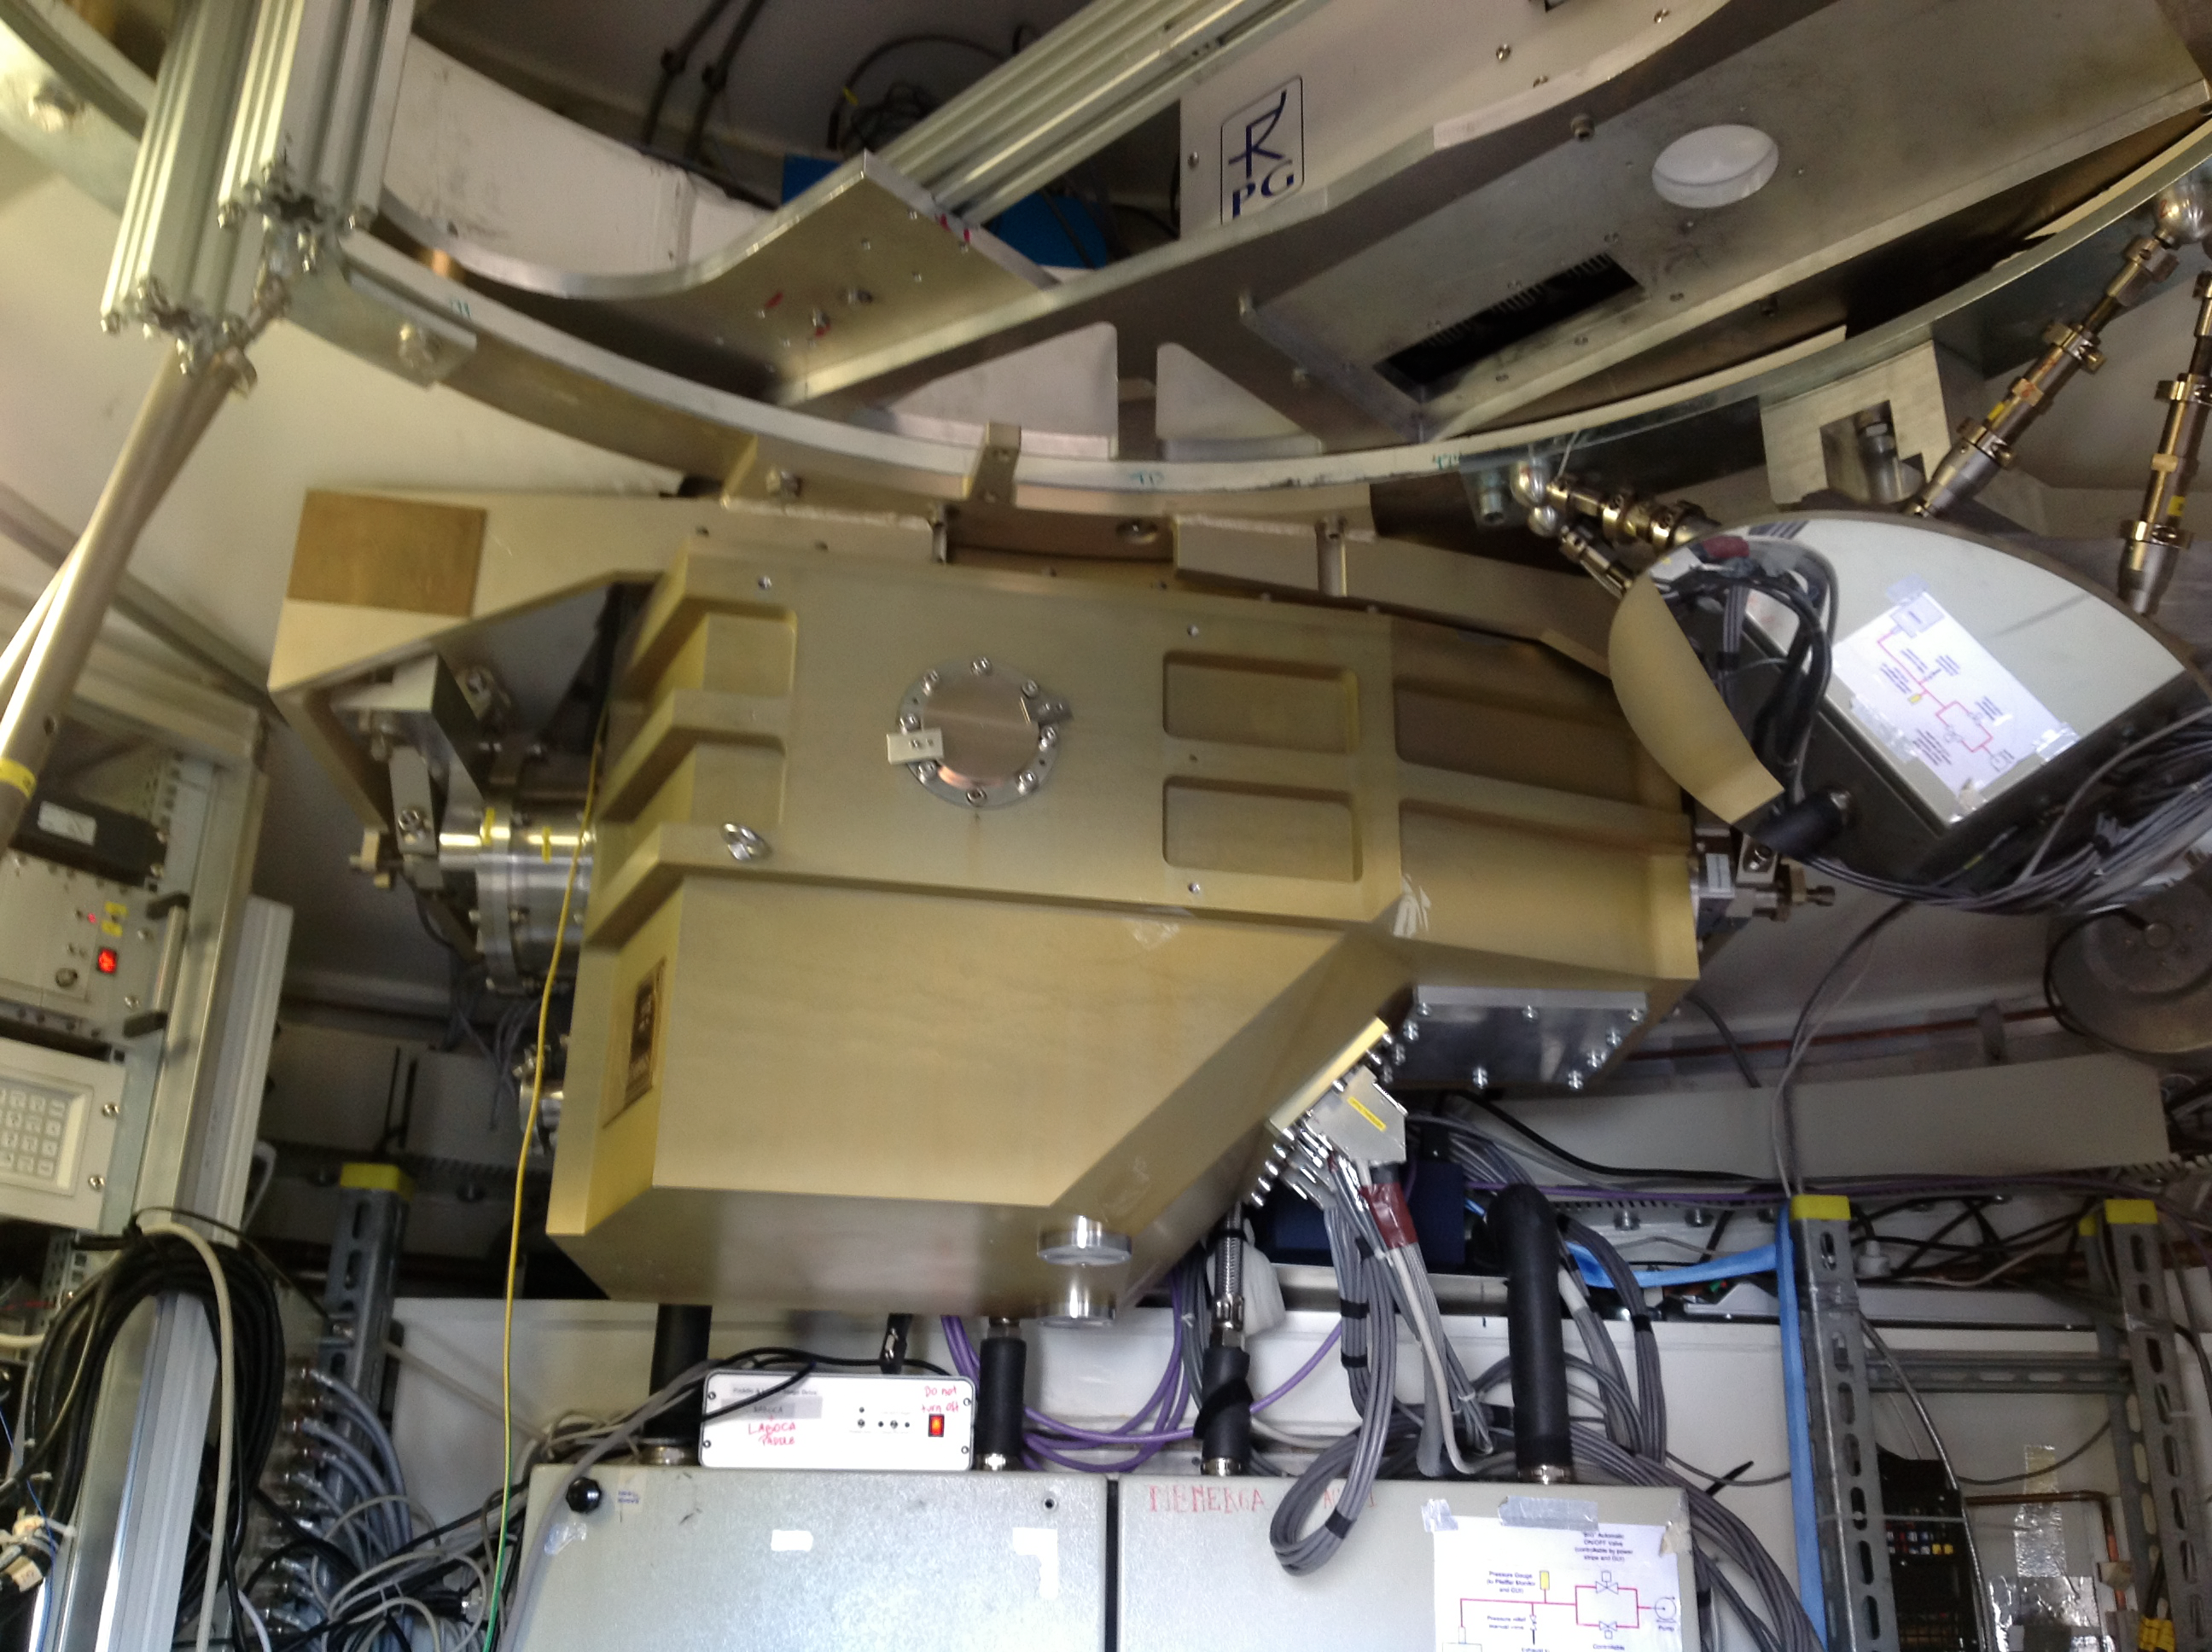

The ArTeMiS cryostat in position at APEX

The ArTeMiS cryostat installed in the APEX telescope on the Chajnantor Plateau in northern Chile. ArTeMiS is a new wide-field submillimetre-wavelength camera that will be a major addition to APEX’s suite of instruments and further increase the depth and detail that can be observed. The new generation detector array of ArTeMIS acts more like a CCD camera than the previous generation of detectors. This will let wide-field maps of the sky be made faster and with many more pixels.

Credit: ArTeMiS team/ESO